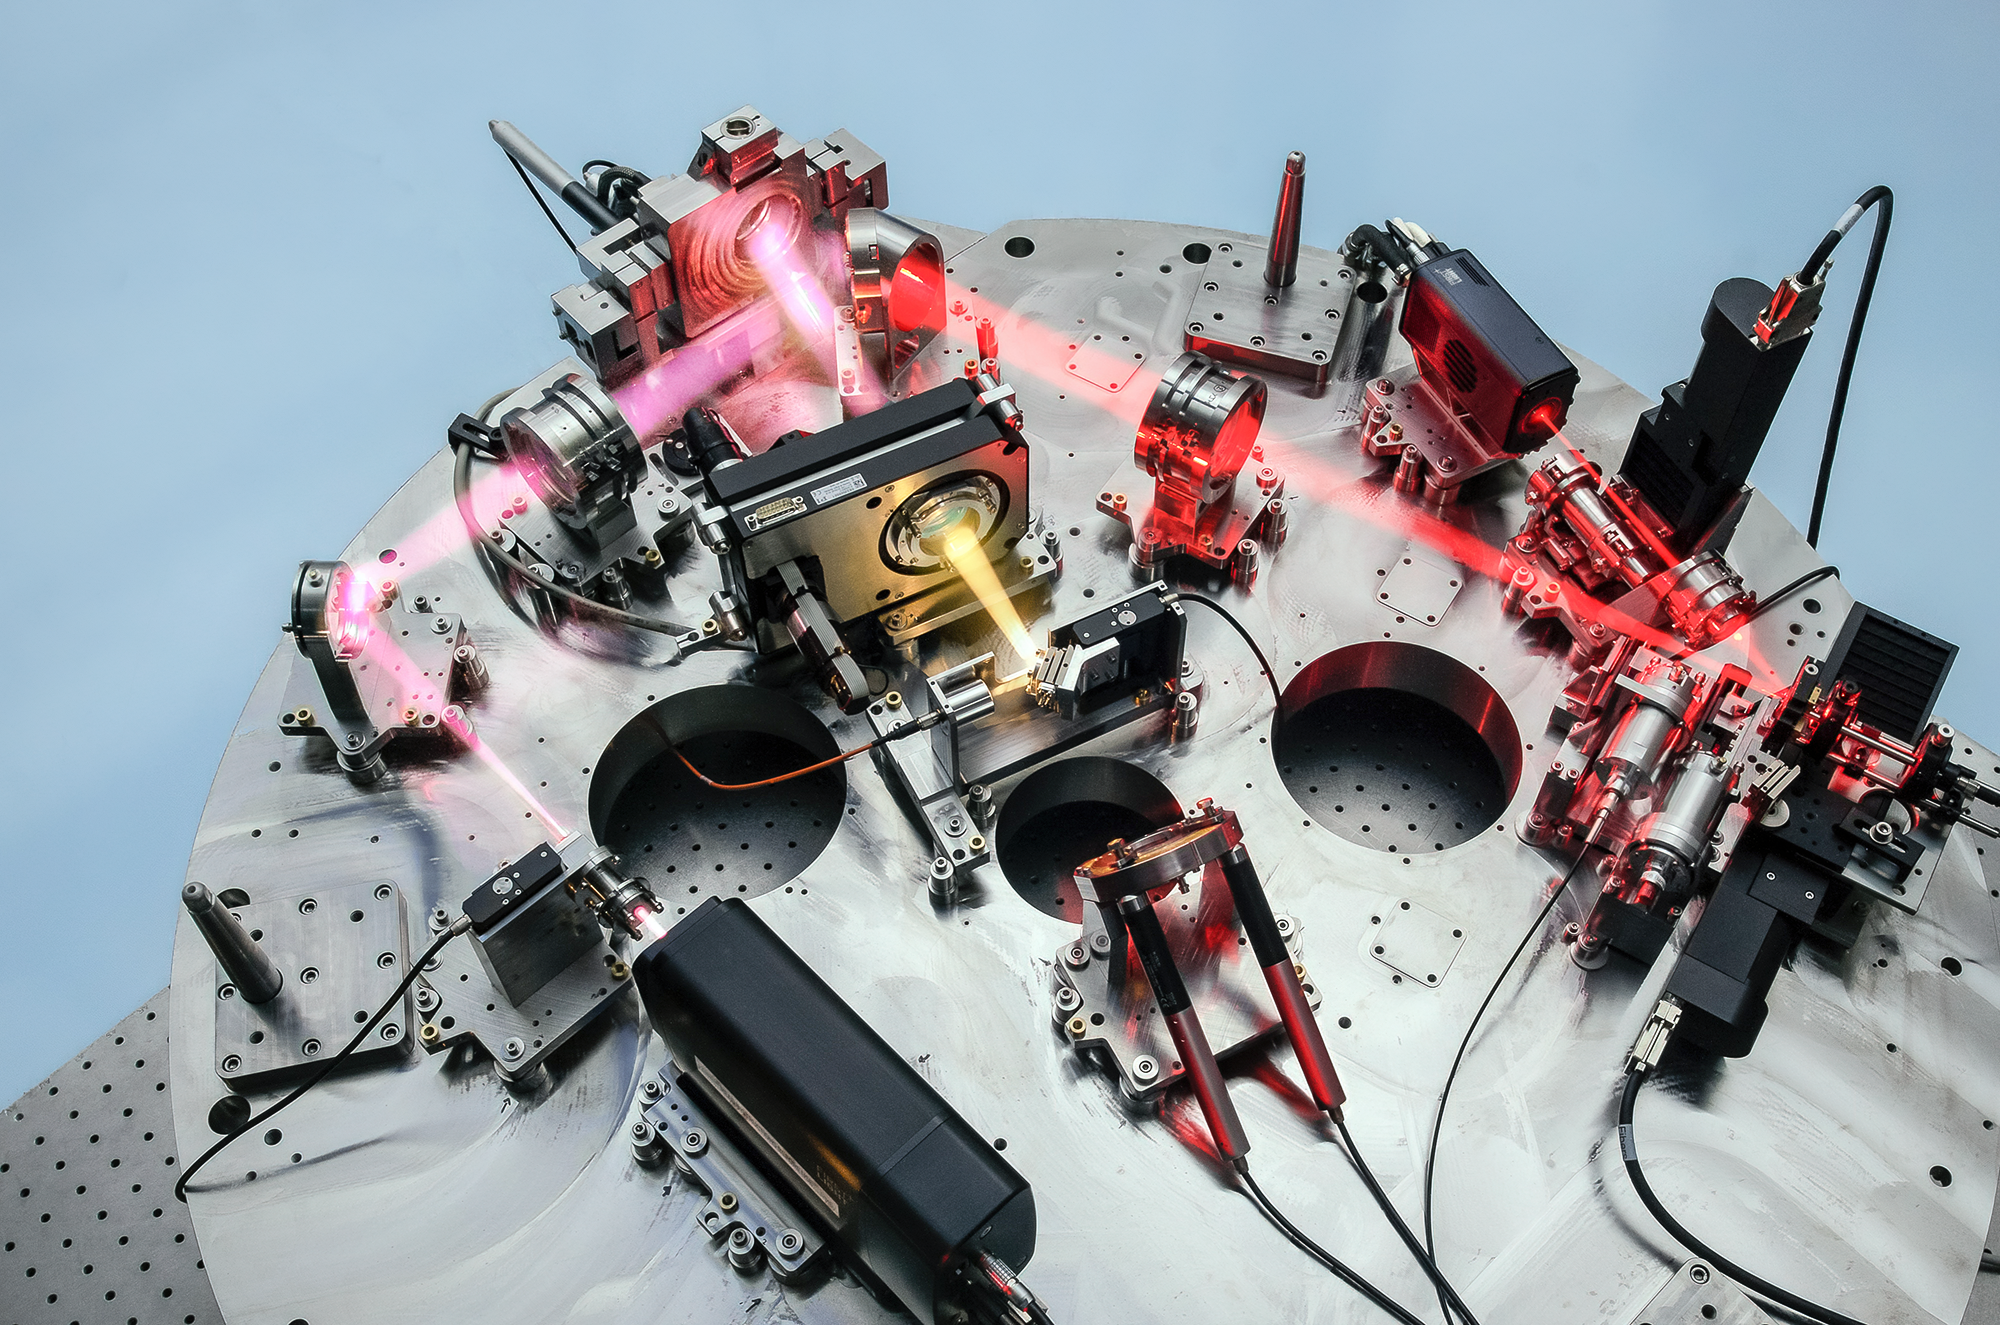

The NIRPS instrument

This photograph shows the Near InfraRed Planet Searcher (NIRPS) instrument and its adaptive optics system, which is installed at ESO’s 3.6-metre telescope. The light collected from the telescope is aimed through a series of mirrors before being injected into an optical fibre. Thanks to this adaptive-optics system, disturbances in the Earth's atmosphere can be corrected for, allowing for sharper observations. NIRPS successfully achieved first light in mid-2022.

Credit: N. Blind (Observatoire de Genève)/NIRPS consortium/ESO